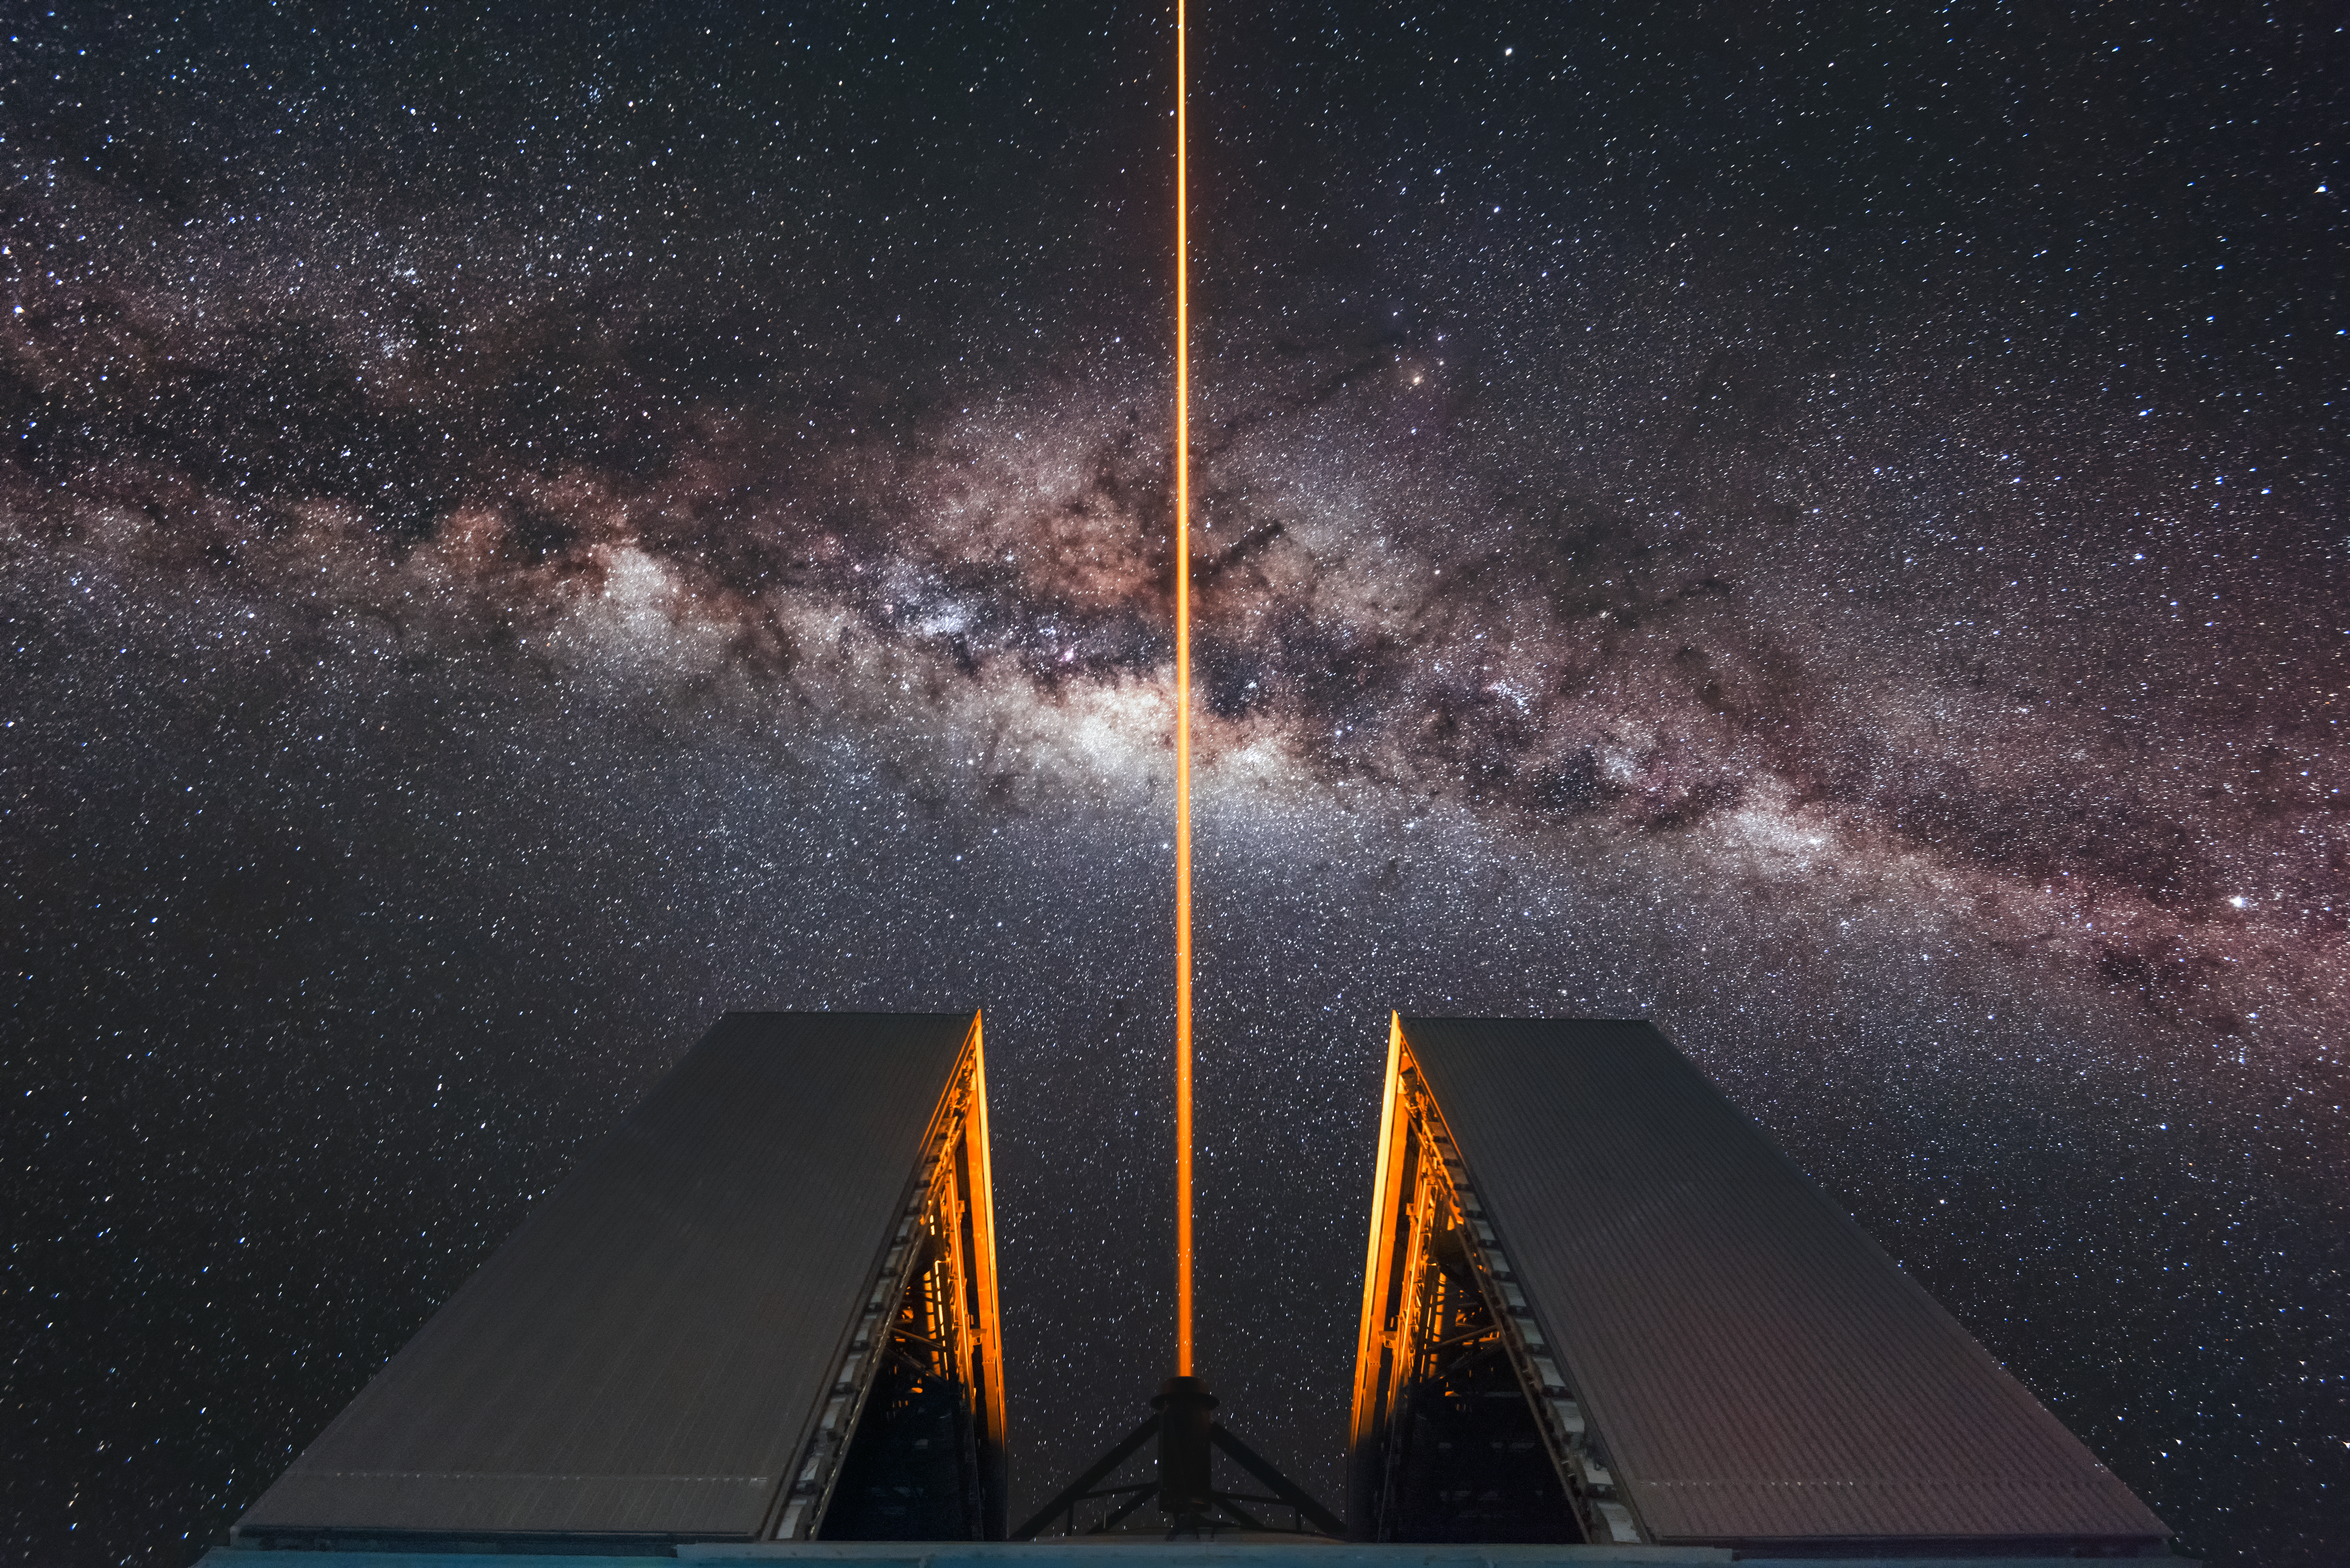

Laser Guide Star at the VLT

The familiar soft glow of the Milky Way is interrupted by the stark orange glow of a Laser Guide Star beam emanating from one of the Unit Telescopes that form part of ESO's Very Large Telescope (VLT). This premier observing facility is located at the Paranal Observatory in northern Chile.

Credit: ESO/A. Ghizzi Panizza (www.albertoghizzipanizza.com)